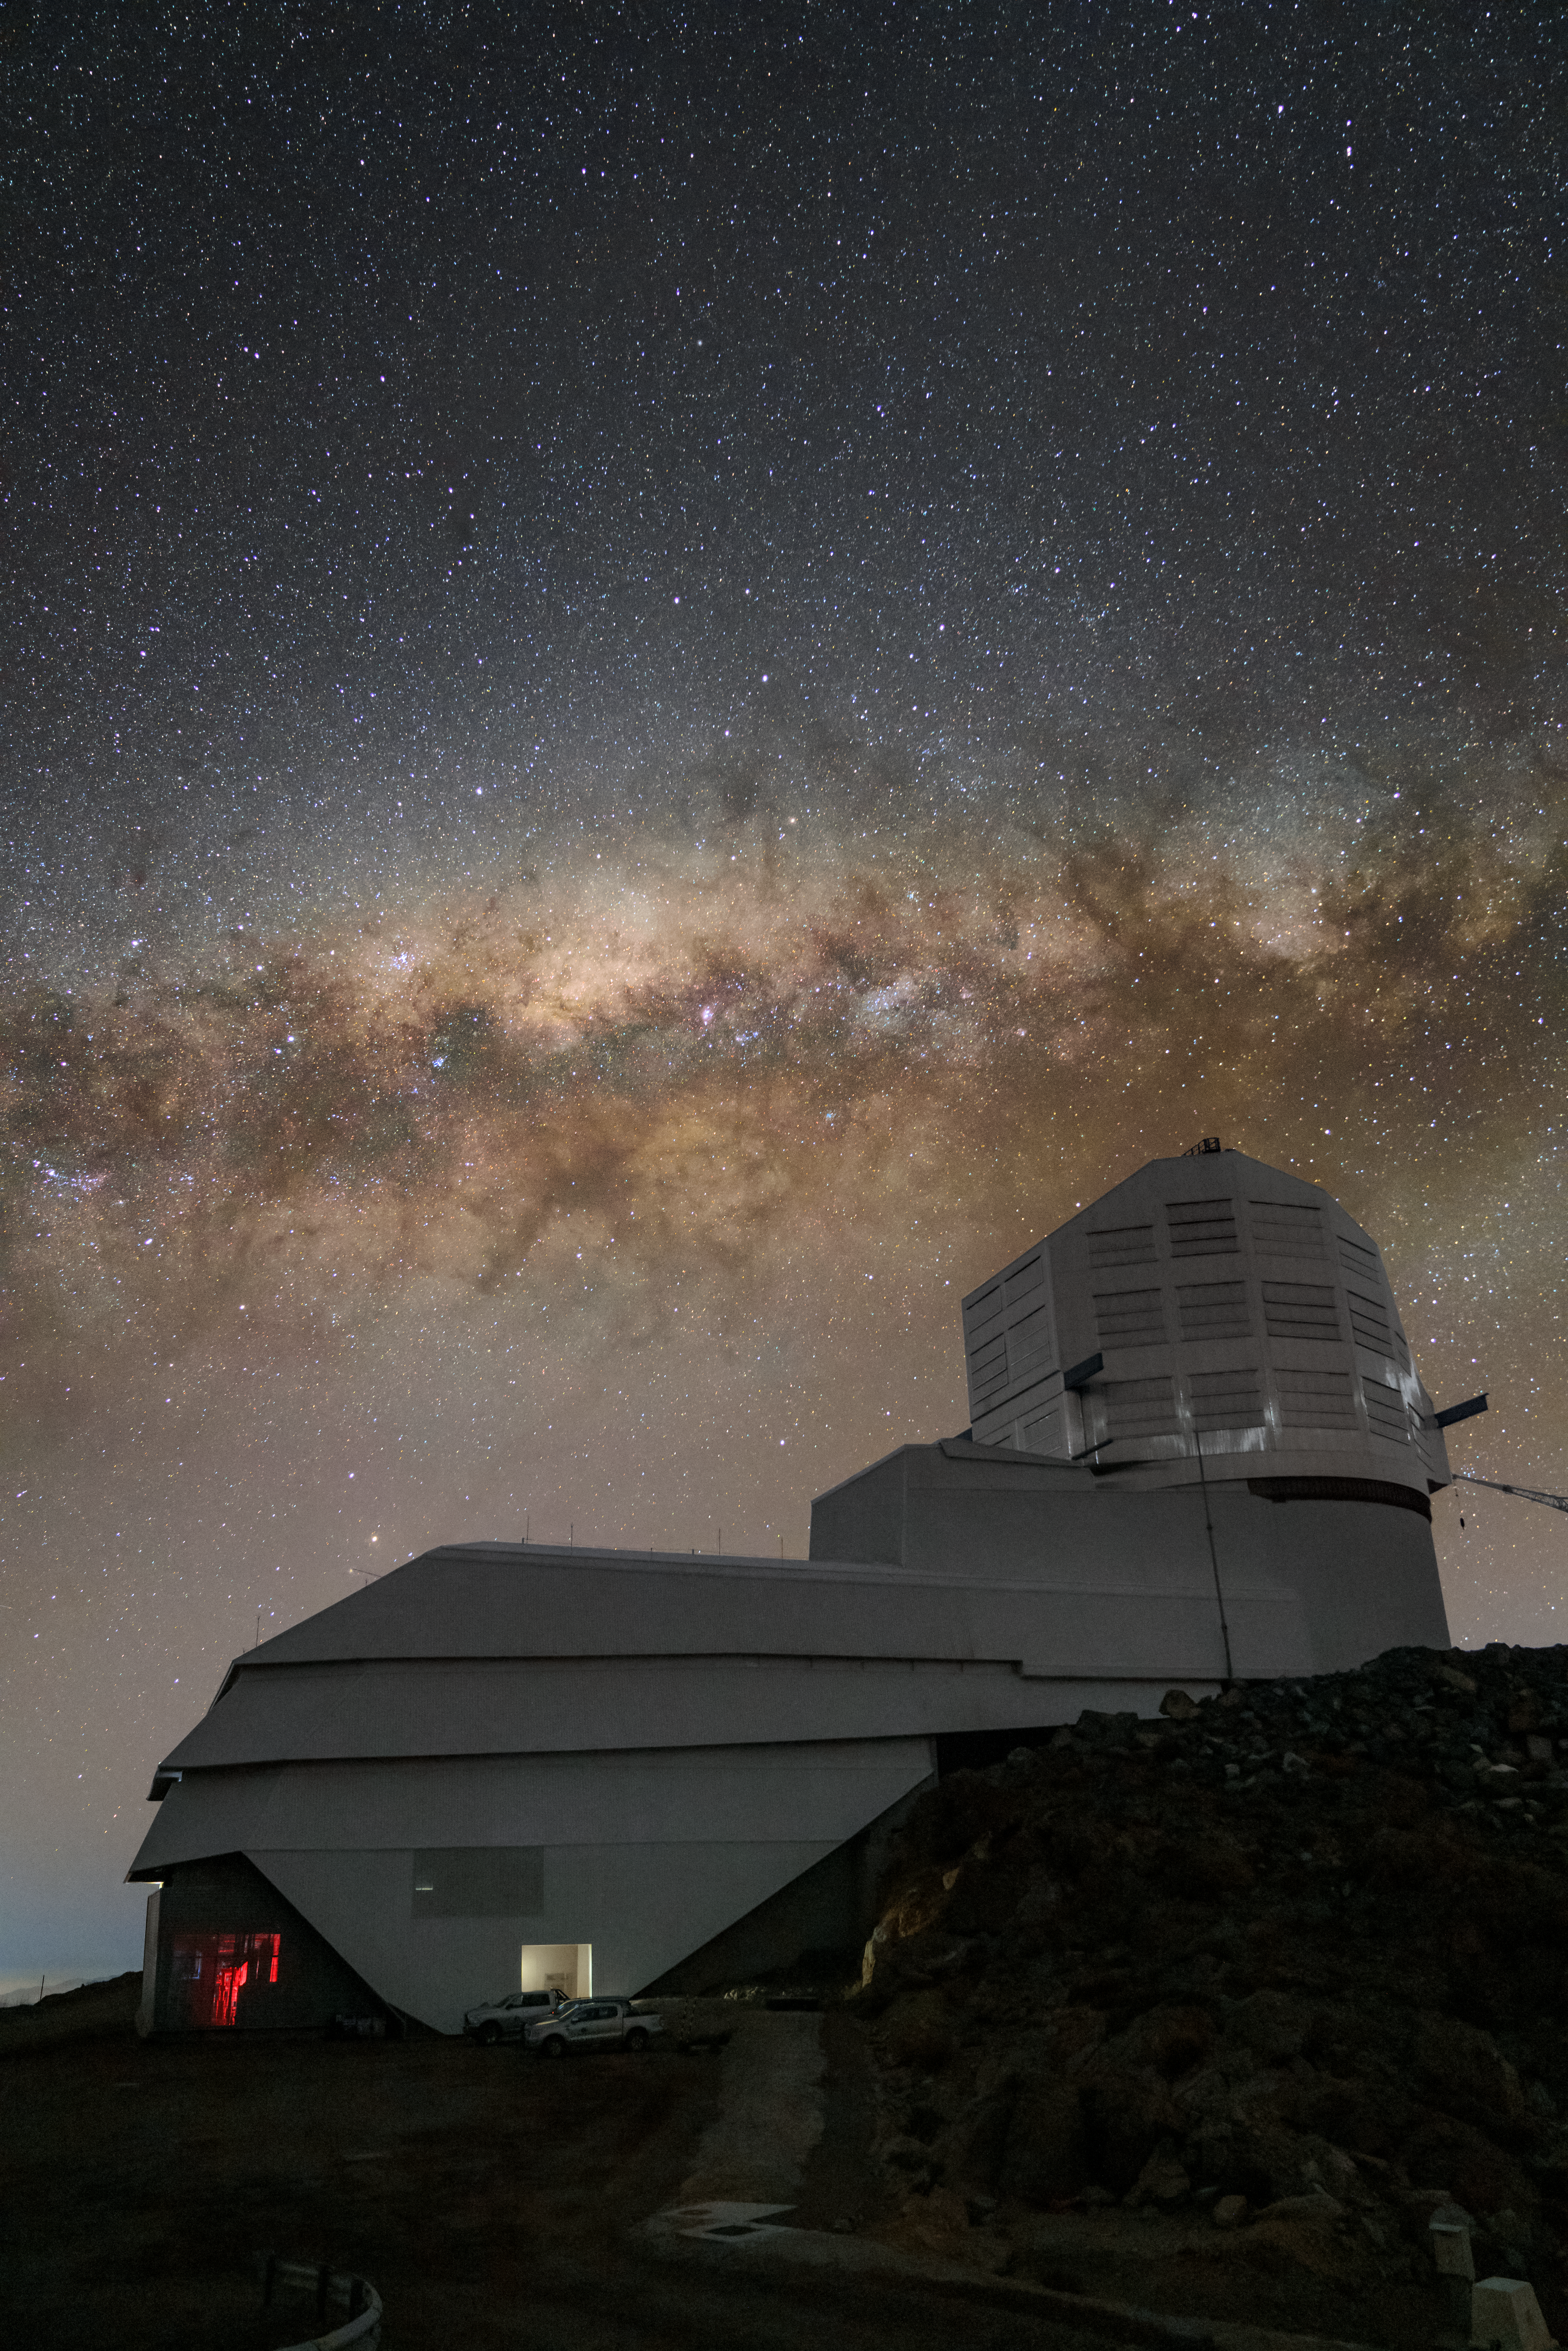

Rubin and the Rift

The Great Rift appears to split the Milky Way above NSF–DOE Vera C. Rubin Observatory, a Program of NSF NOIRLab, on Cerro Pachón in this Image of the Week. This prominent dark region is a series of cold dust clouds full of active star formation. However, these clouds are so dense that they block light from the stars behind them and create the ‘rift’.

Rubin Observatory, jointly funded by the U.S. National Science Foundation (NSF) and the U.S. Department of Energy (DOE), will begin science operations in late 2025. When complete, Rubin Observatory will use its 8.4-meter mirror and the largest camera ever built for astronomy to begin an ambitious decade-long survey known as the Legacy Survey of Space and Time (LSST). Every 3–4 nights the telescope will image the entire southern sky to build a wealth of data with which to answer some of the most challenging questions about our Universe. One science goal of Rubin Observatory is to detect rapidly occurring phenomena known as transients. Characterized by their swift change in brightness or position, common types of transients include supernovae, variable stars, and asteroids. The study of transients is an important area of research because they can provide insights into processes that shape the Universe, and frequent data collection, as Rubin Observatory will do, will develop the next era of astronomy in ways we can’t predict.

Rubin Observatory is a Program of NSF NOIRLab, which, along with SLAC National Accelerator Laboratory, will jointly operate Rubin.

This photo was taken by Hernán Stockebrand, NOIRLab Audiovisual Ambassador.

Credit: RubinObs/NOIRLab/SLAC/NSF/DOE/AURA/H. Stockebrand